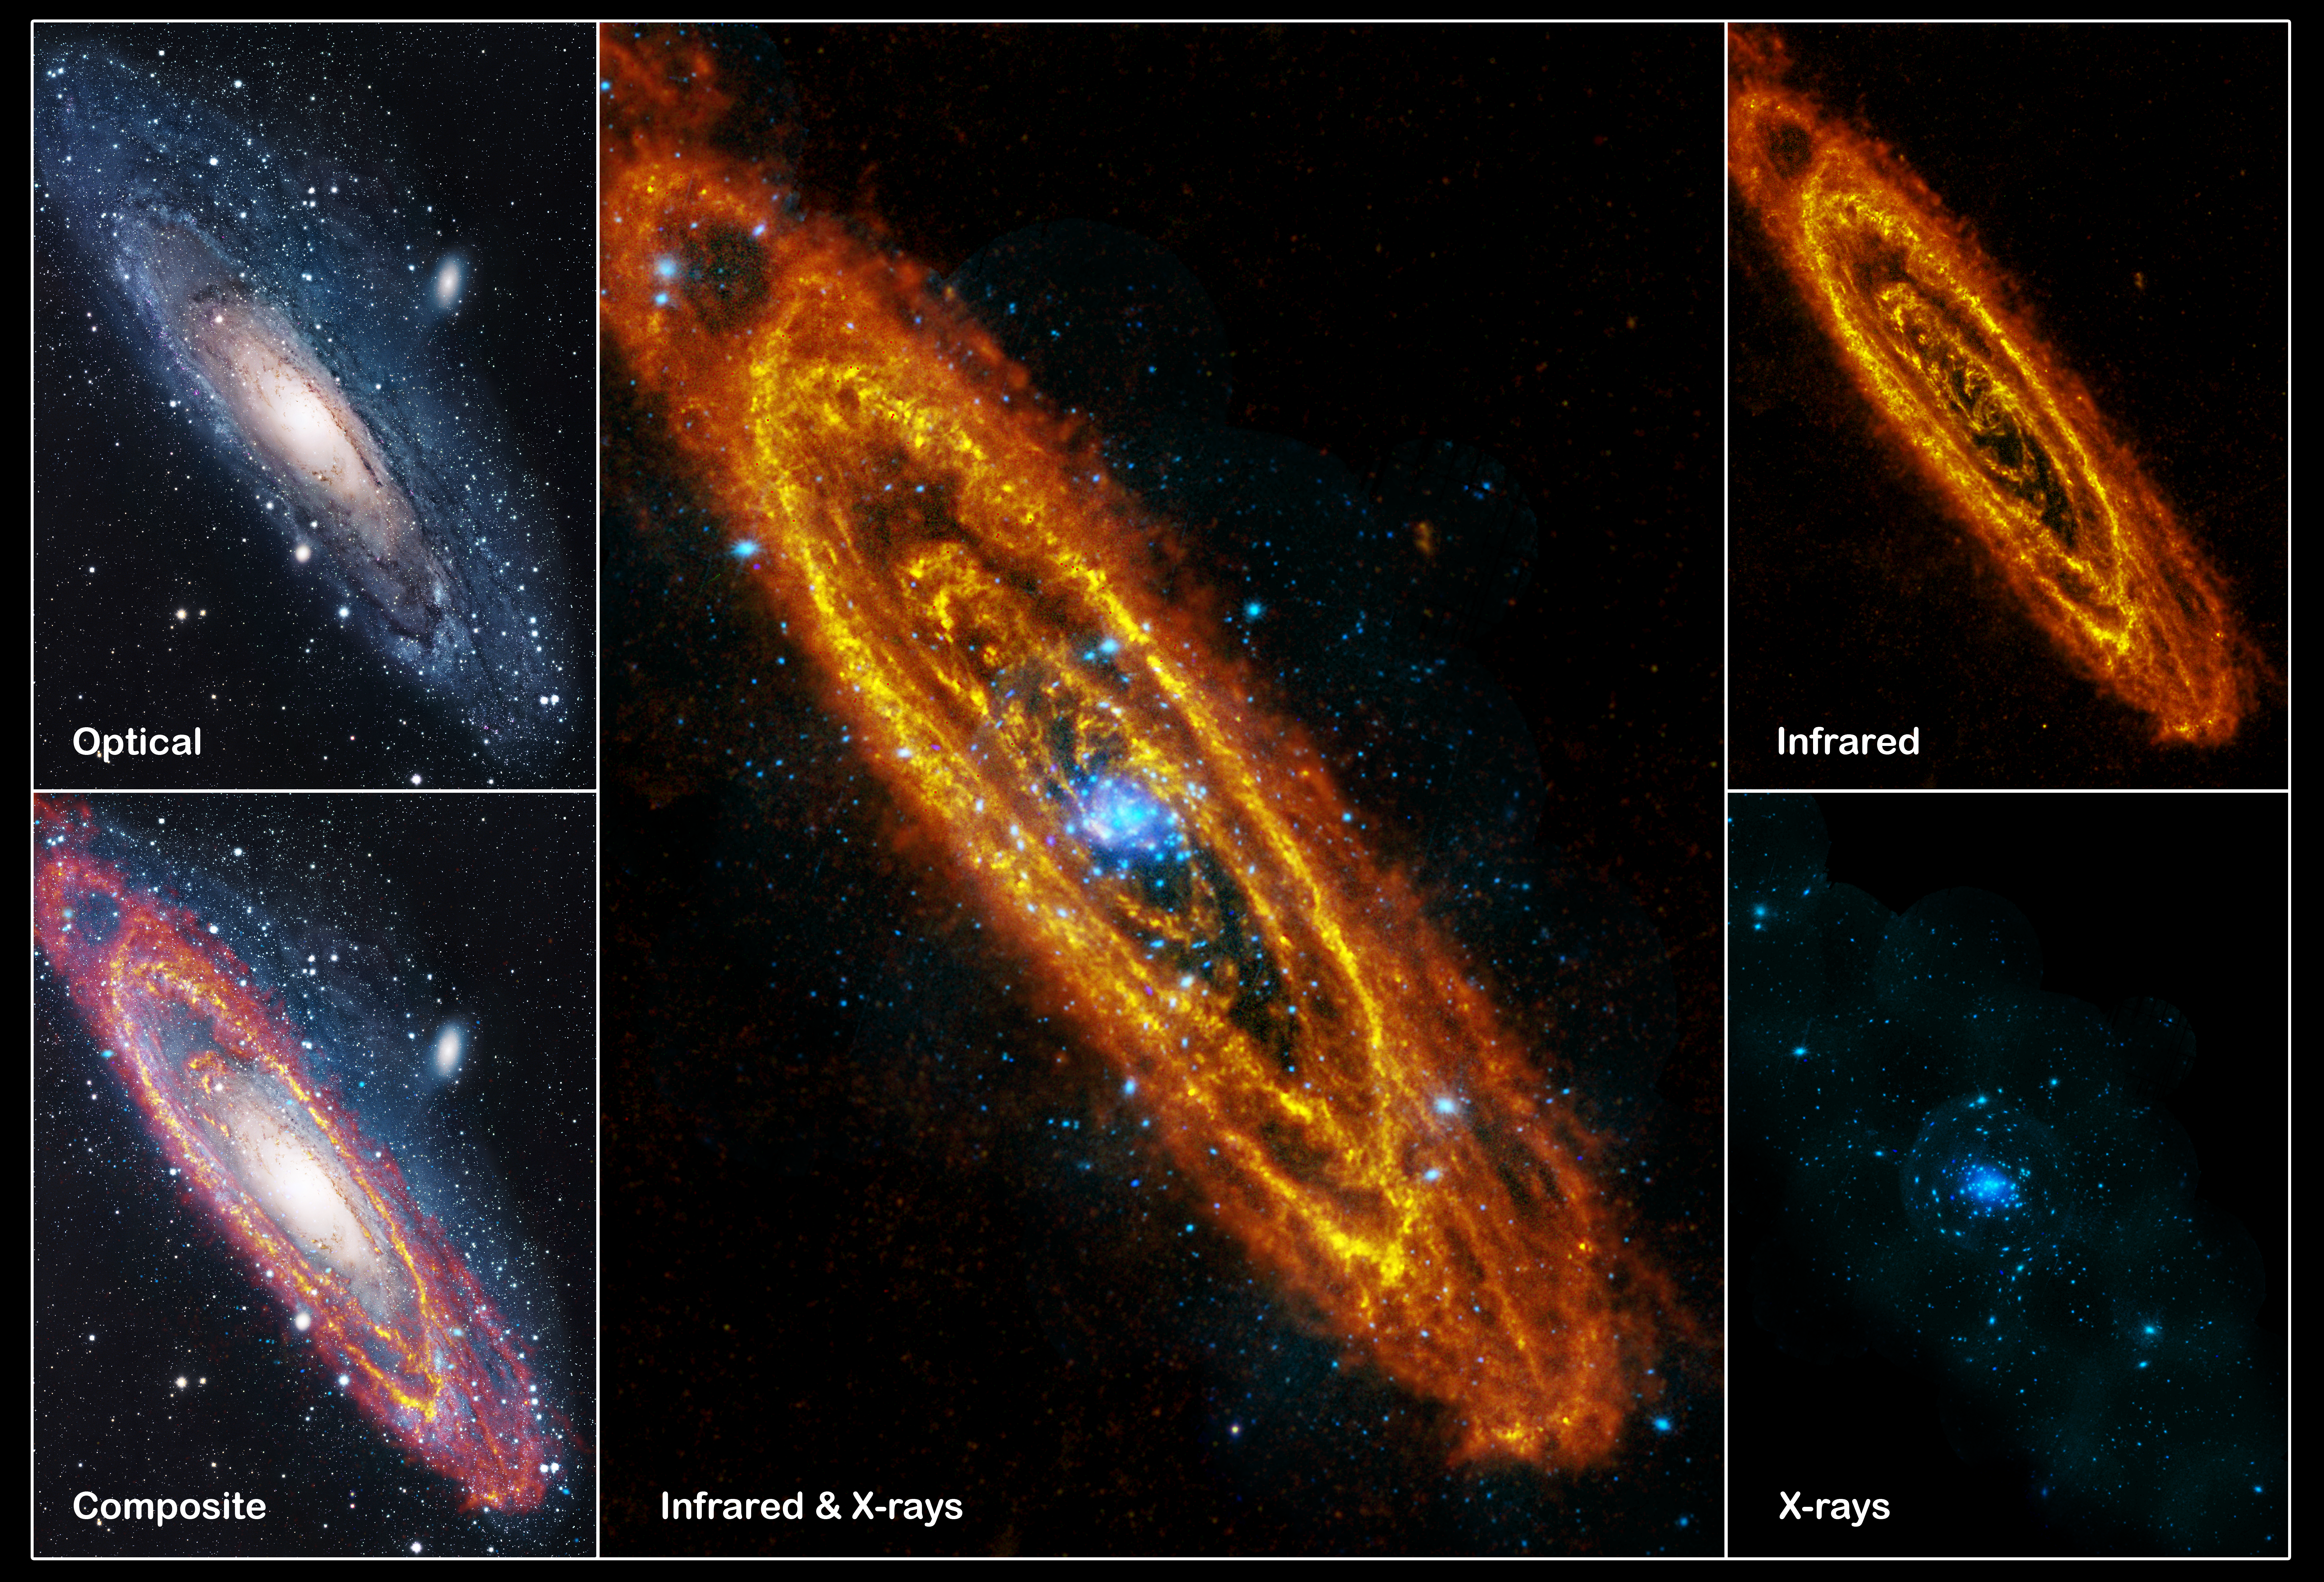

Multiwavelength images of the Andromeda Galaxy (M31)

Multiwavelength images of the Andromeda Galaxy (M31)
Original source: https://sci.esa.int/web/herschel/-/48182-multiwavelength-images-of-the-andromeda-galaxy-m31

Credit: Infrared: ESA/Herschel/PACS/SPIRE/J. Fritz, U. Gent; X-ray: ESA/XMM-Newton/EPIC/W. Pietsch, MPE; Optical: R. Gendler.